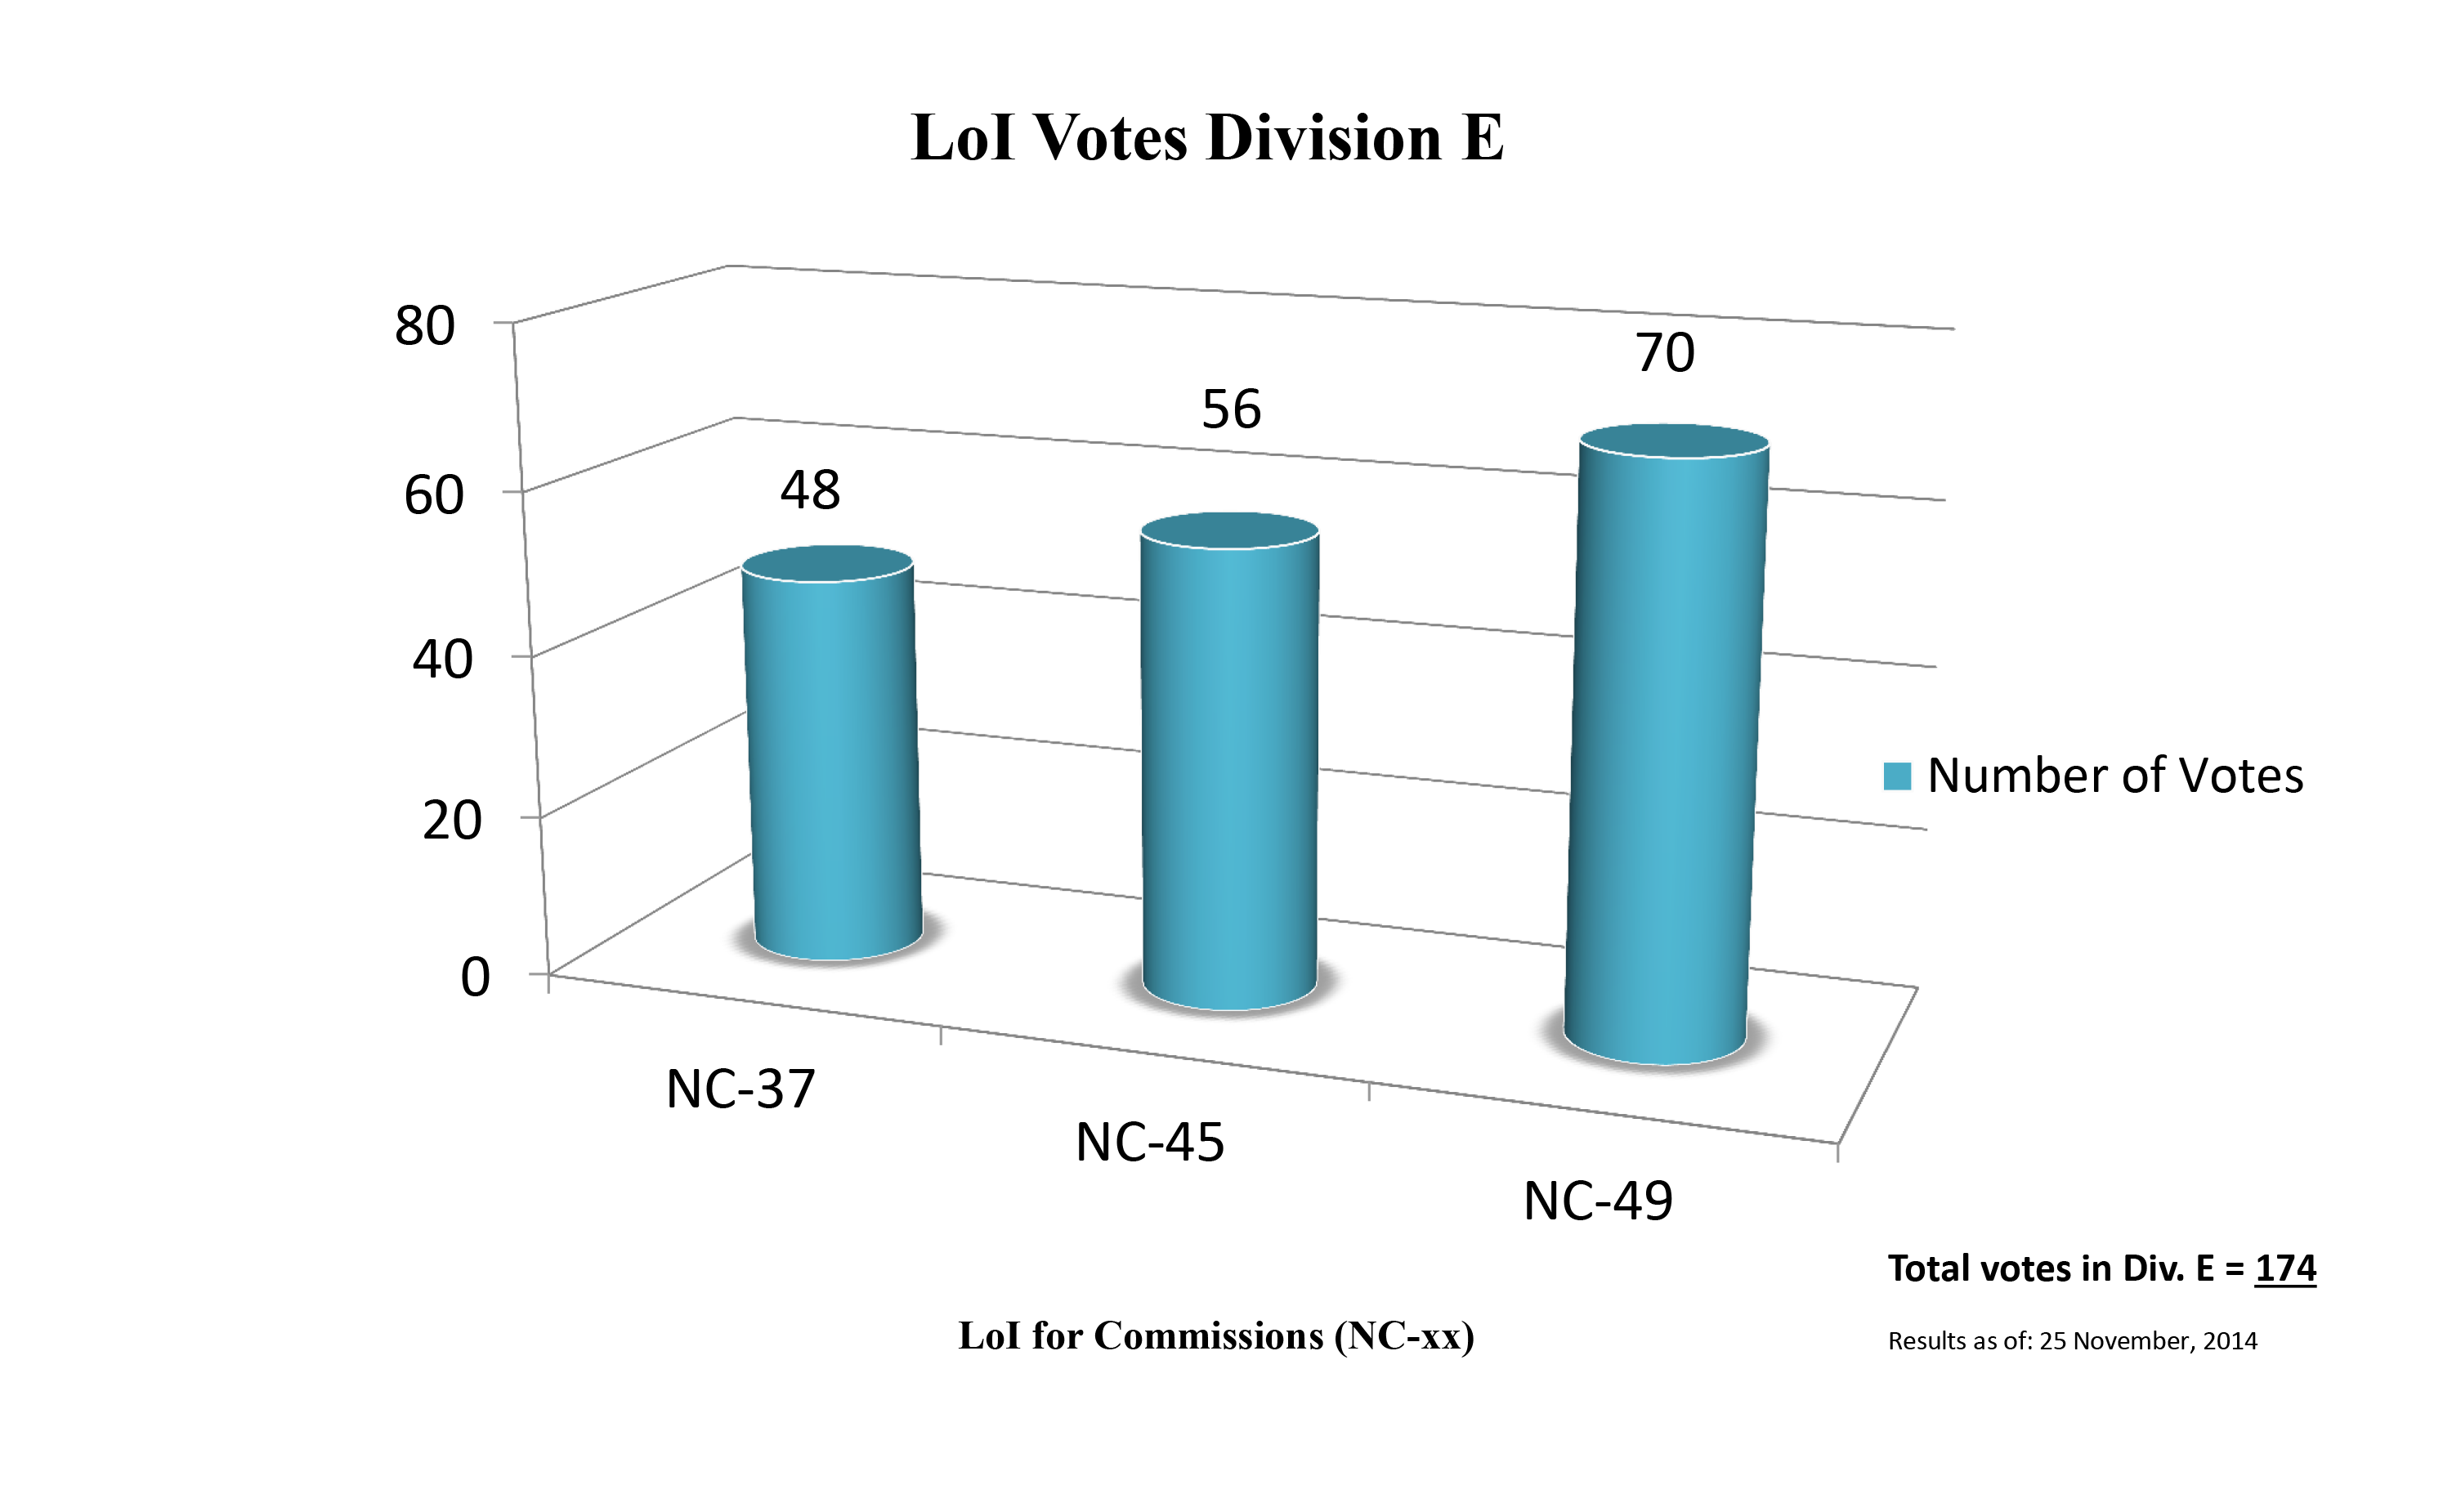

Division E Commission Reform votes (first results)

The graph presents the first results sorted by Division. Proposed Commissions may appear in more than one Division, if the proposers have requested the Cross-Division status. Only the Primary Division has been taken into account for the Inter-Division status. The final results will be presented in January 2015.

Division E: Sun & Heliosphere
NC-37: Solar Radiation and Structure
NC-45: Space Weather etc.
NC-49: Solar Activity

Credit: IAU